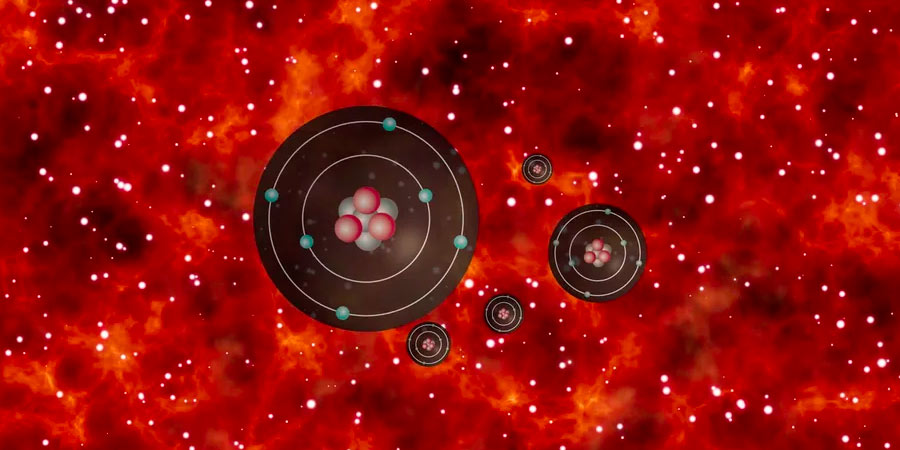

Animation of Carbon Atoms in a Galaxy

Animation zooming out from carbon atoms to a galaxy.

Credit: Alexandra Angelich (NRAO/AUI/NSF). Music by Mark Mercury.